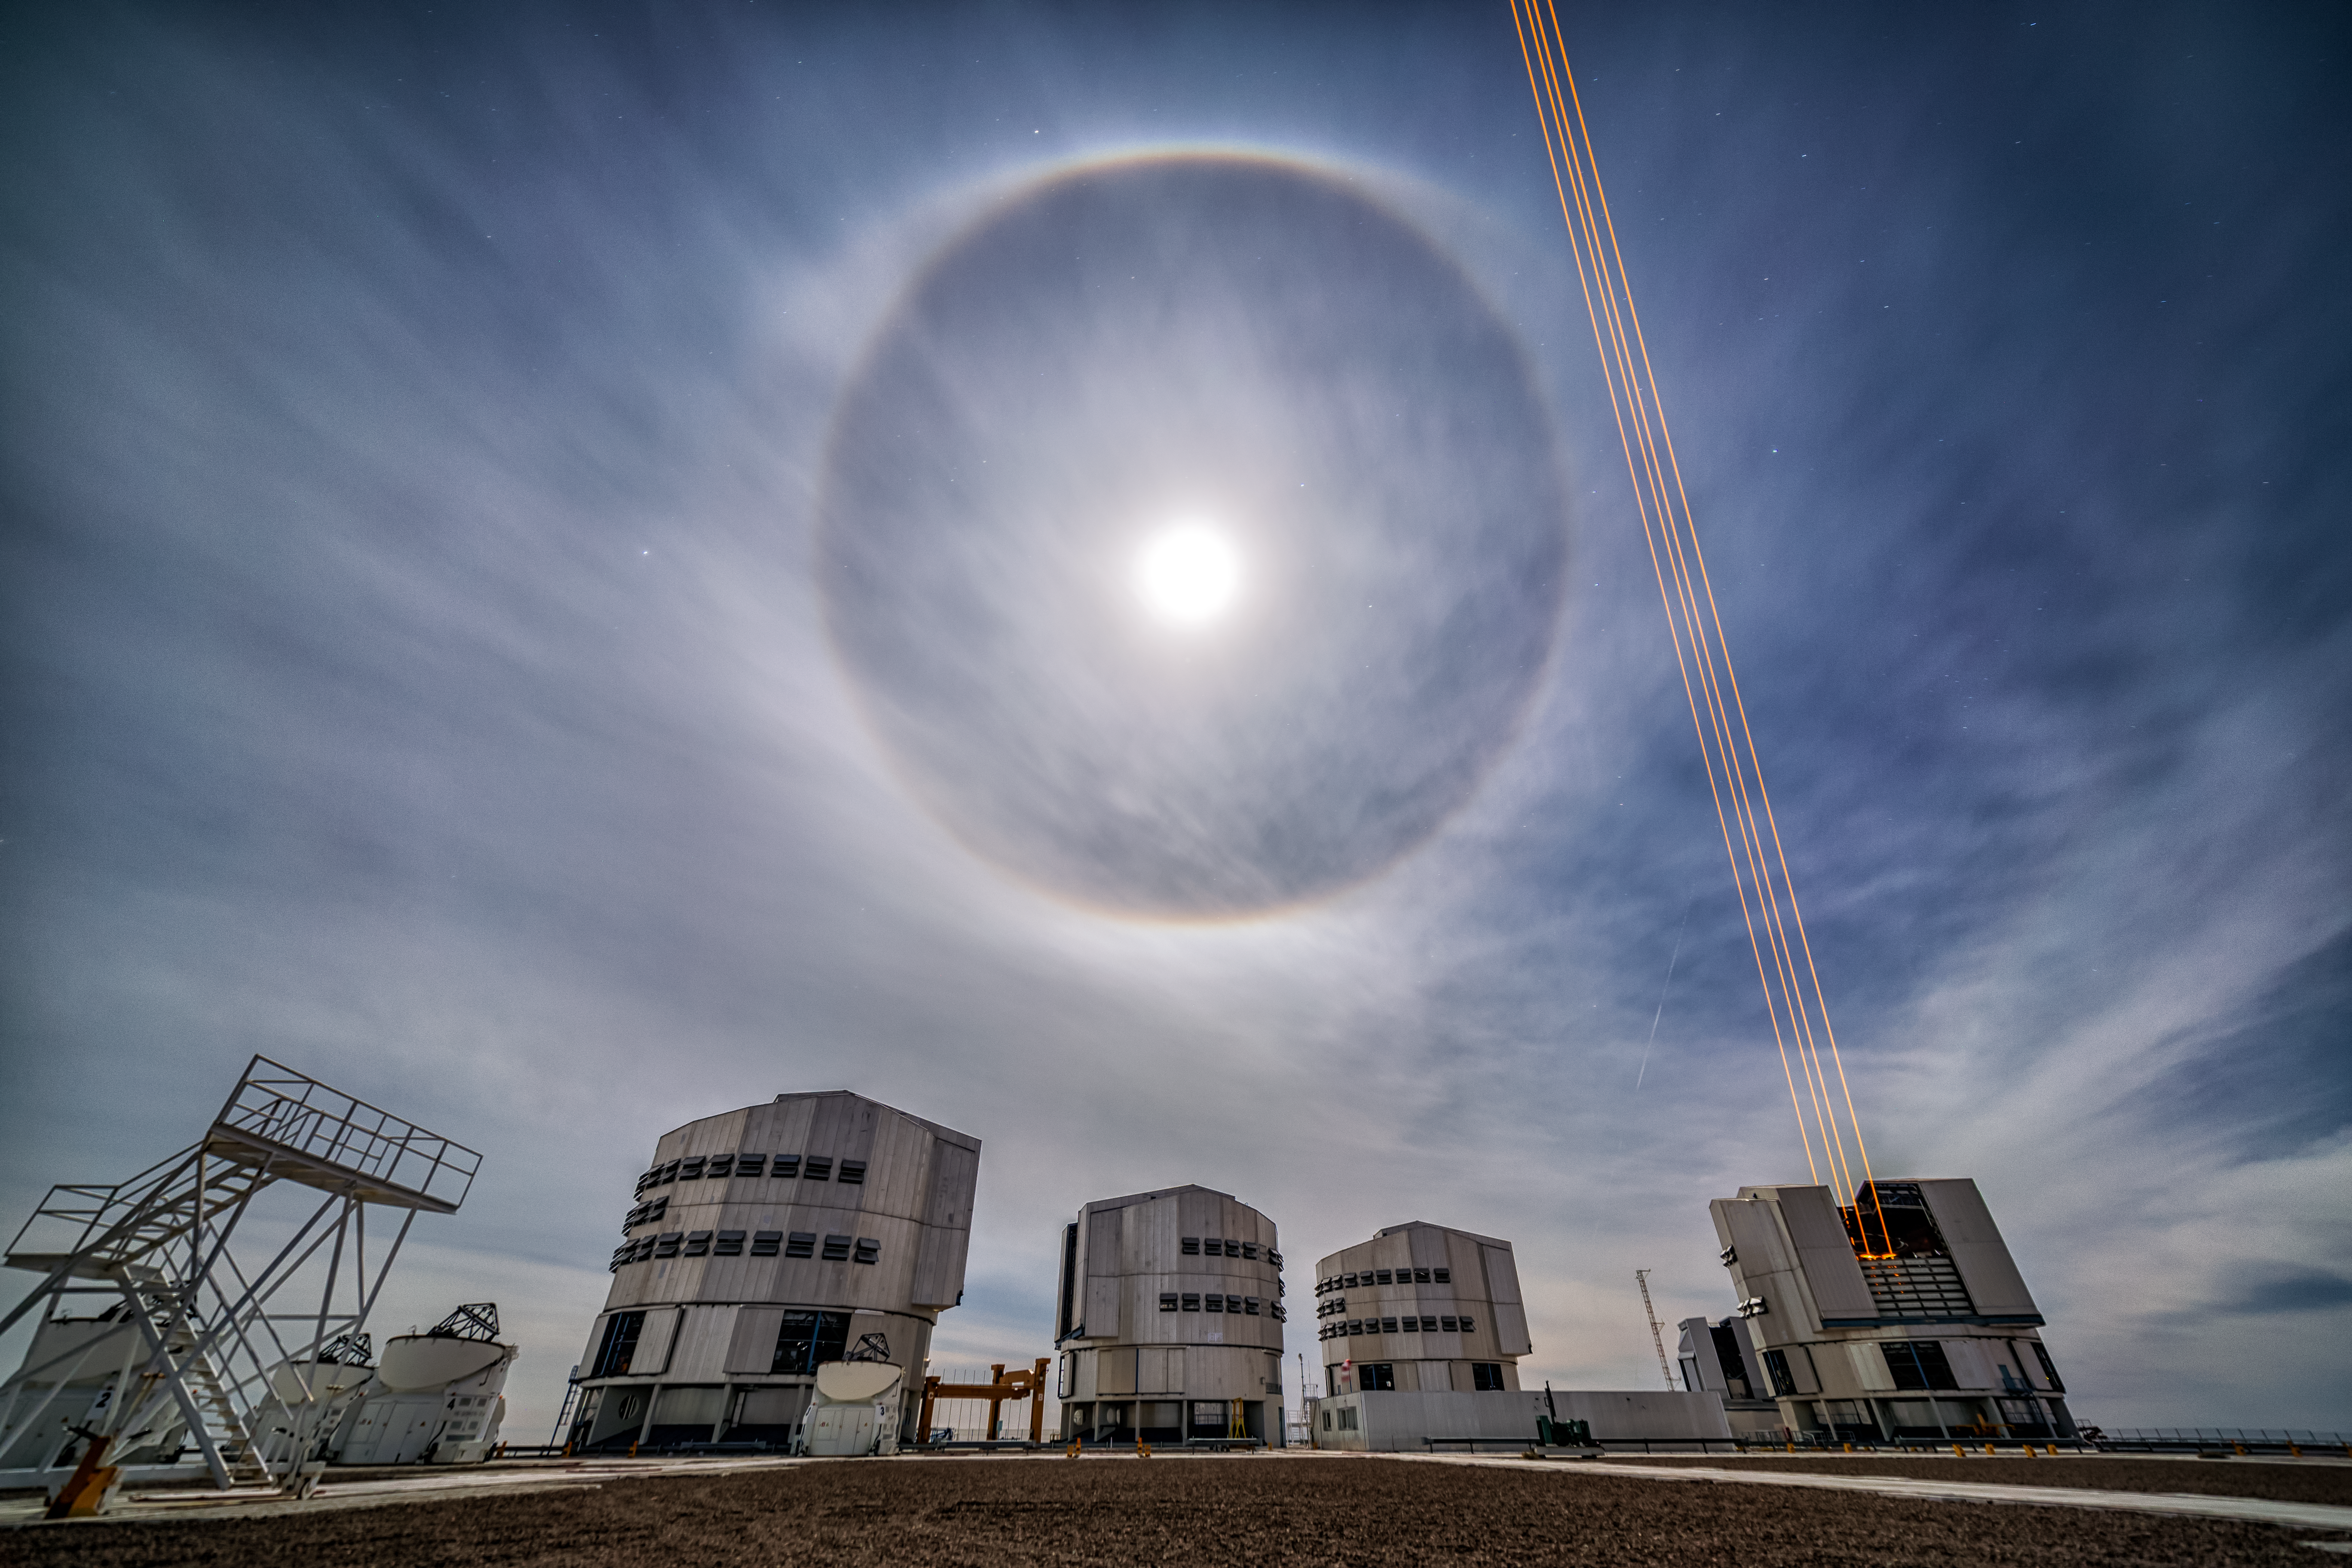

Ring Around the Moon

The otherworldliness of this image, obtained at ESO’s Very Large Telescope (VLT) in northern Chile, is due to a combination of natural and artificial light phenomena. This ethereal image captures a lunar halo on rare cloudy skies over ESO’s Paranal Observatory. This optical phenomenon is created when moonlight is refracted by millions of small ice crystals and water droplets in the surrounding atmosphere.

These haloes are reasonably common; however, they require quite a bit of light to appear, so the Moon must be in a specific position relative to the Earth and the Sun to reflect enough light to produce a fine ring like this one. This particular halo comprises multiple coloured bands that are formed in the same way as in a rainbow — light of different wavelengths is refracted by varying amounts. White light is thus broken into its constituent parts, dispersing to create a spectrum of visually distinct colours.

Credit: Juan Carlos Muñoz-Mateos/ESO